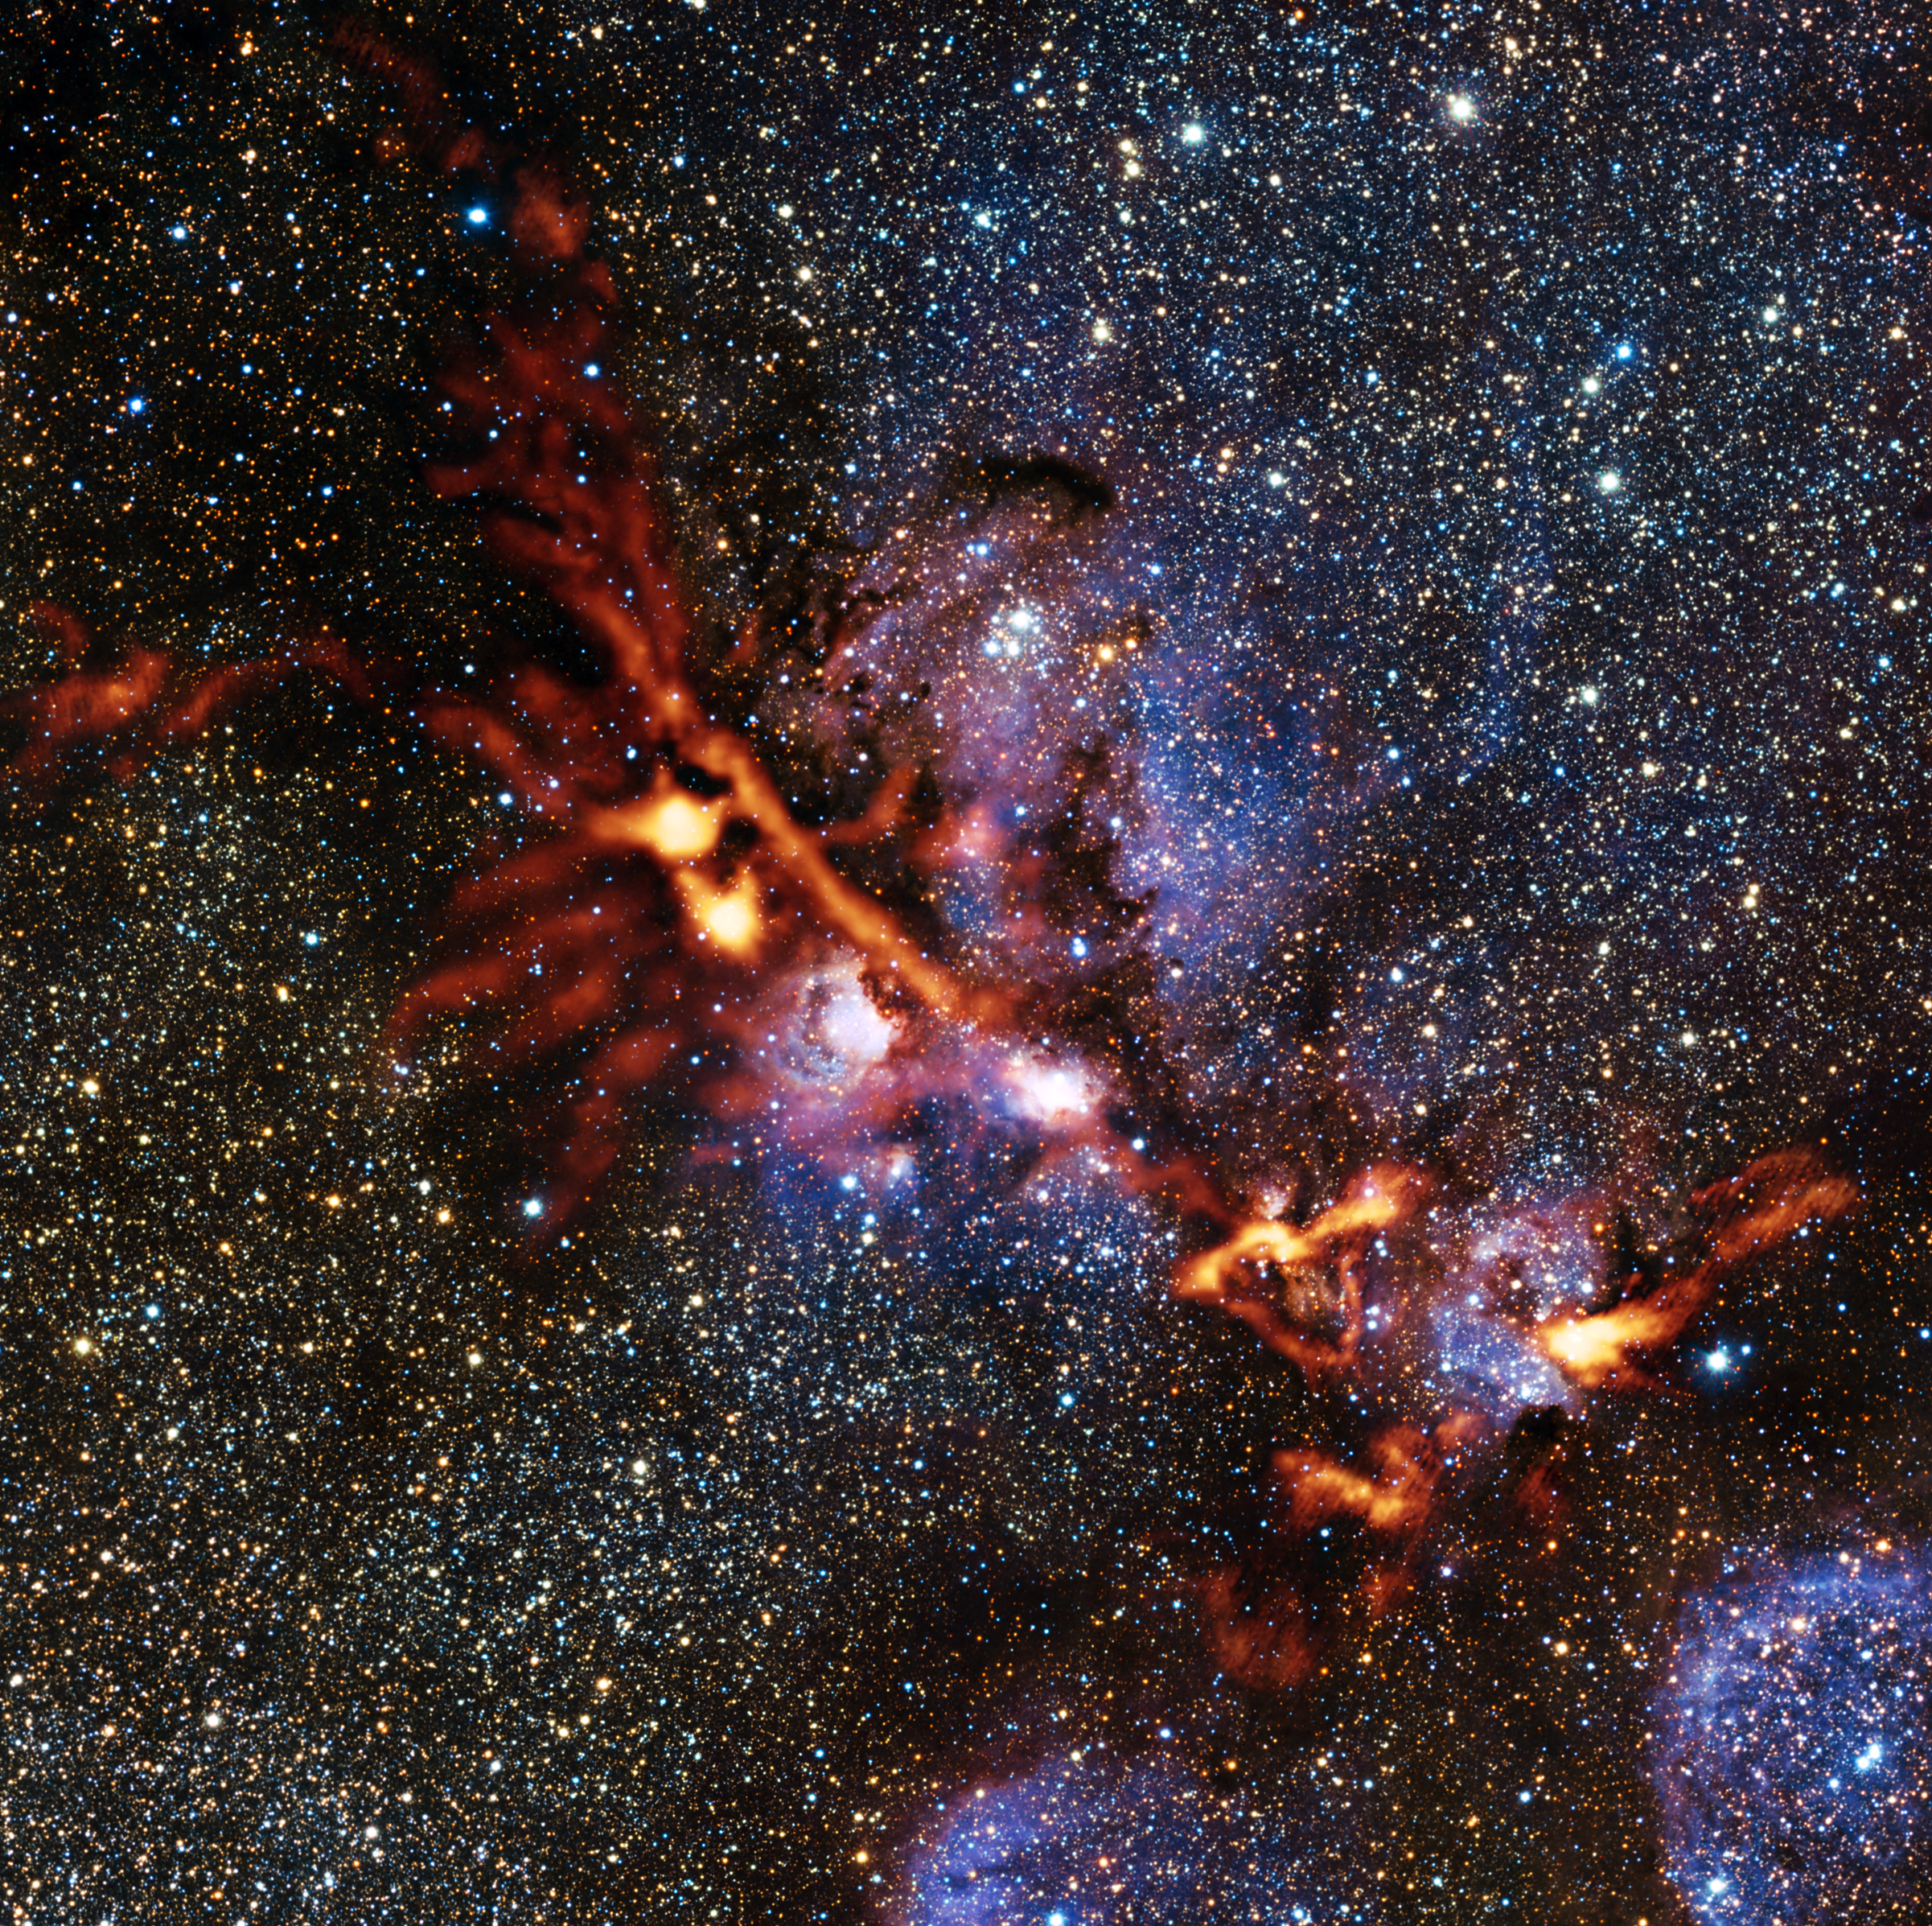

The star-forming Cat’s Paw Nebula through ArTeMiS’s eyes

This image of the star formation region NGC 6334 is one of the first scientific images from the ArTeMiS instrument on APEX. The picture shows the glow detected at a wavelength of 0.35 millimetres coming from dense clouds of interstellar dust grains. The new observations from ArTeMiS show up in orange and have been superimposed on a view of the same region taken in near-infrared light by ESO’s VISTA telescope at Paranal.

Credit: ArTeMiS team/Ph. André, M. Hennemann, V. Revéret et al./ESO/J. Emerson/VISTA Acknowledgment: Cambridge Astronomical Survey Unit